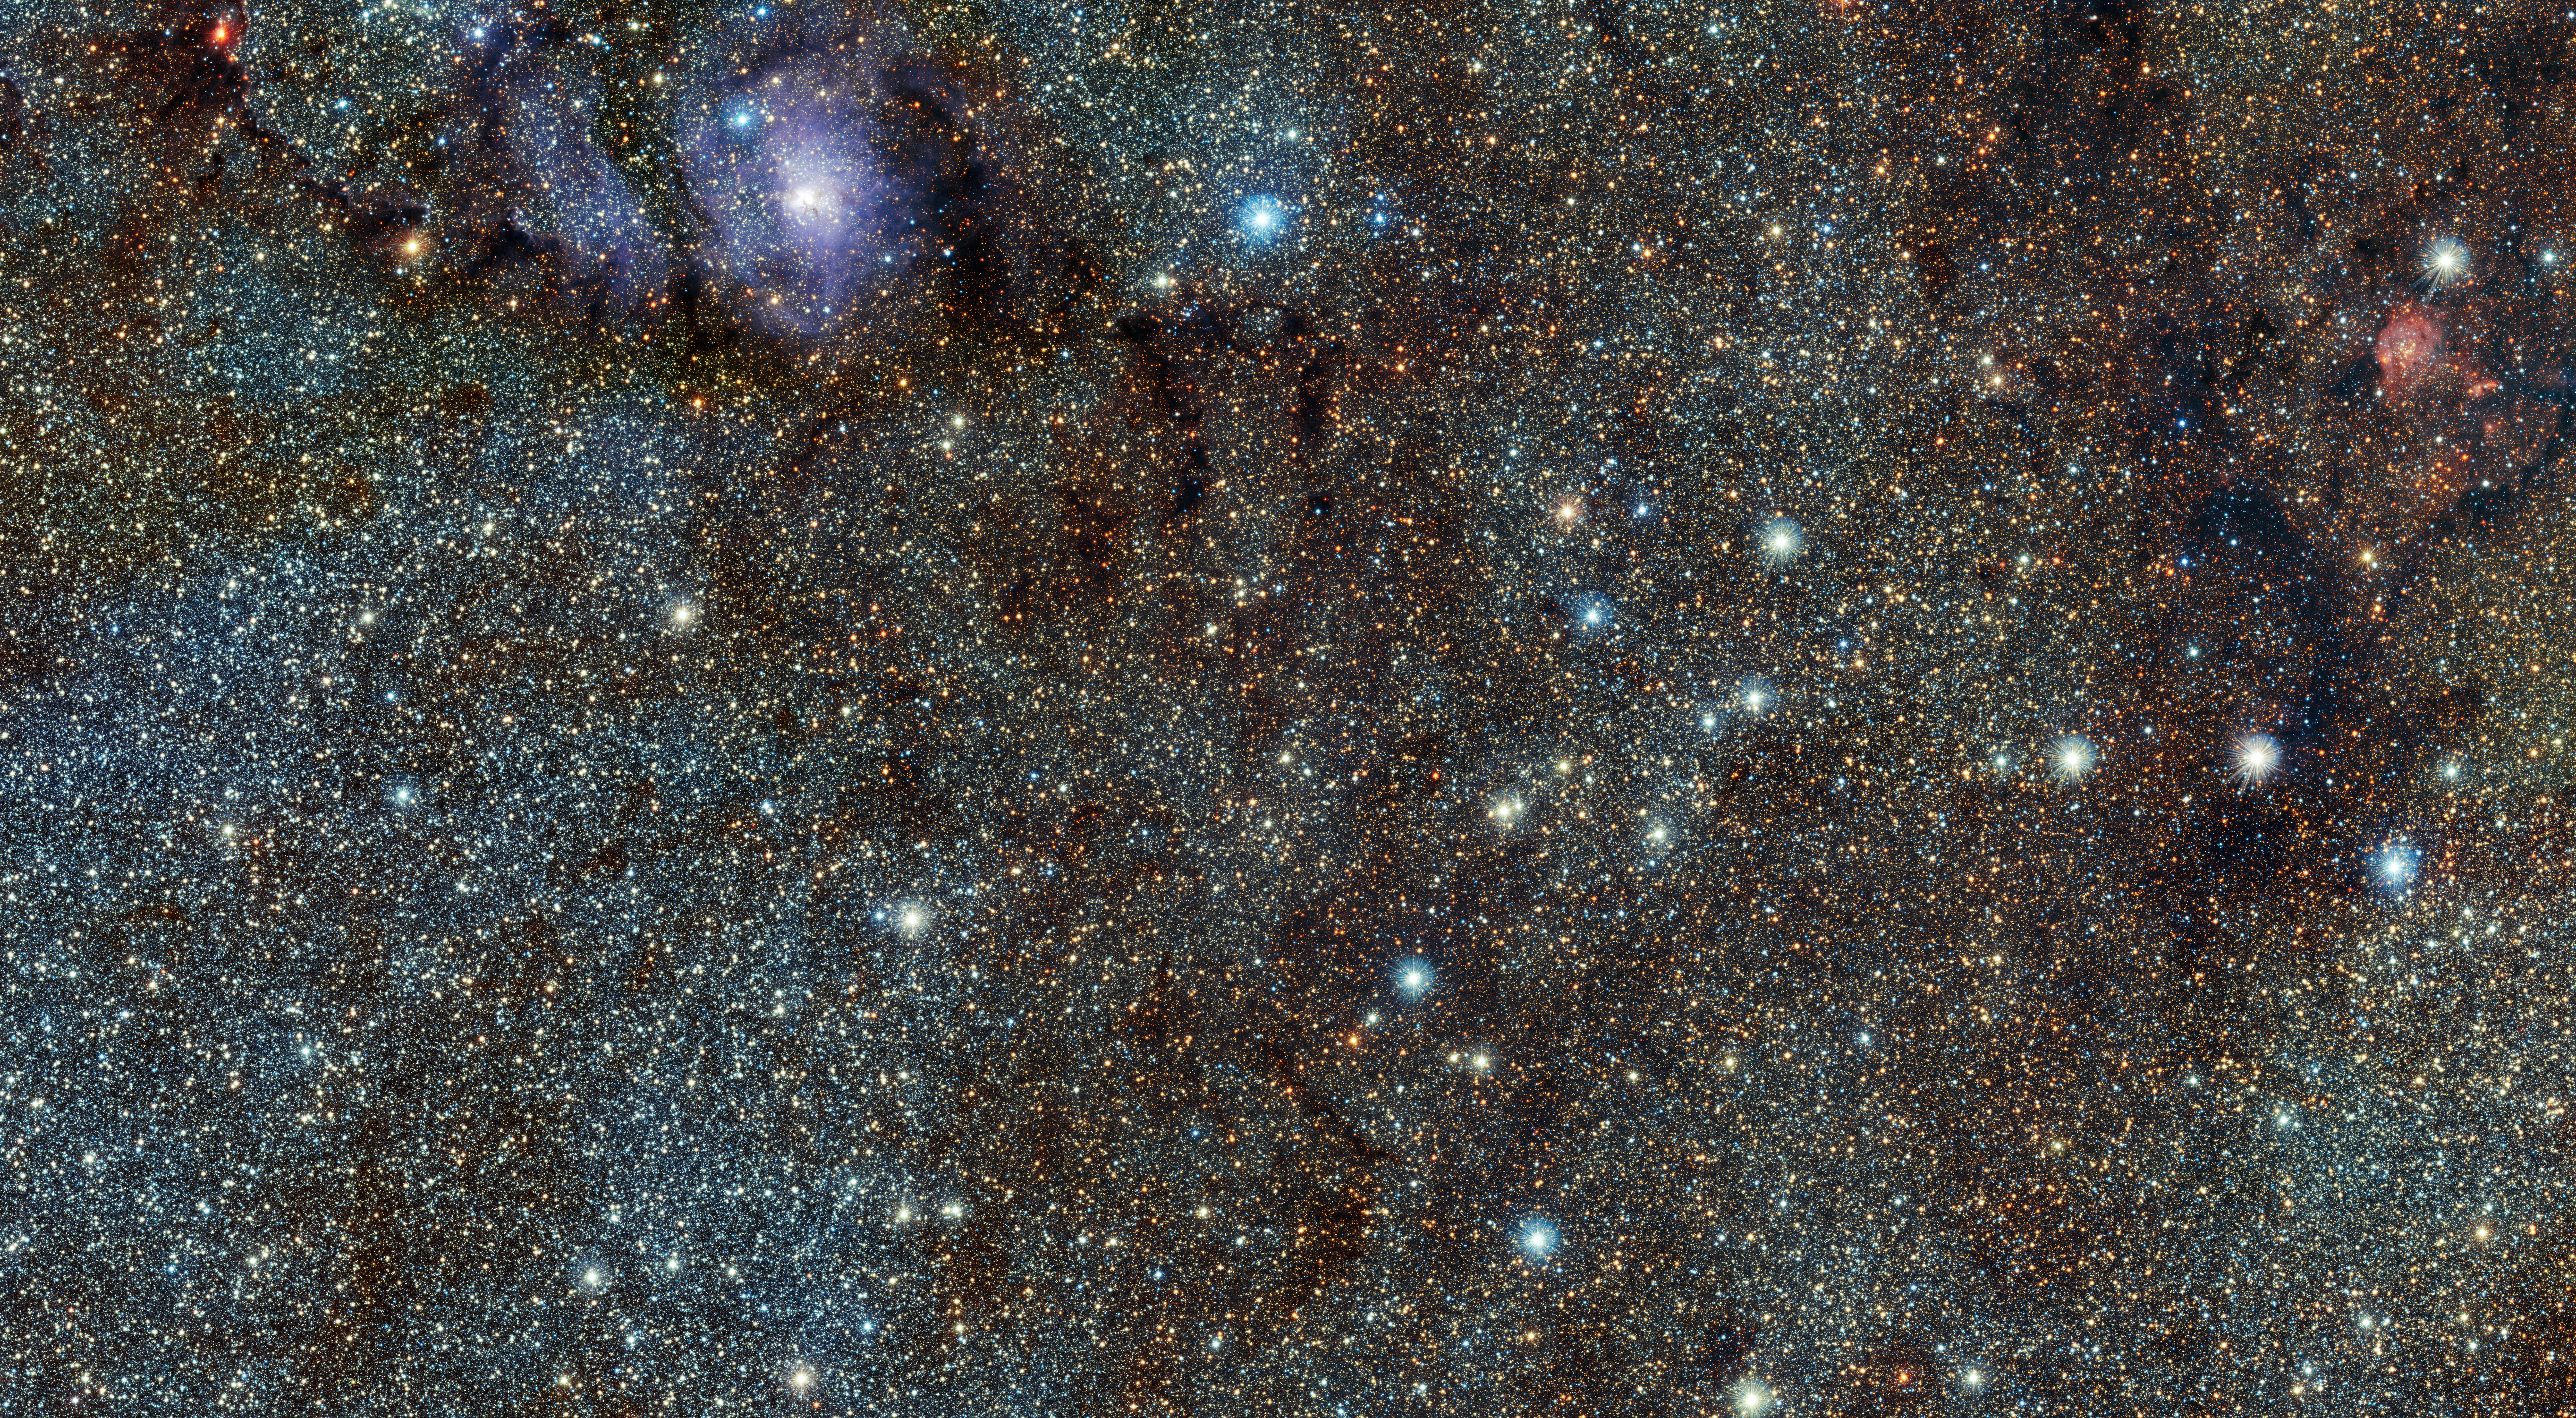

VISTA’s infrared view of the Lagoon Nebula (Messier 8)

This new infrared view of the star formation region Messier 8, often called the Lagoon Nebula, was captured by the VISTA telescope at ESO’s Paranal Observatory in Chile. This image is a wider version of eso1001a and was created from images taken through J, H and Ks near-infrared filters, It was acquired as part of a huge survey of the central parts of the Milky Way. The field of view is about 72 by 39 arcminutes.

Credit: ESO/VVV Acknowledgment: Cambridge Astronomical Survey Unit